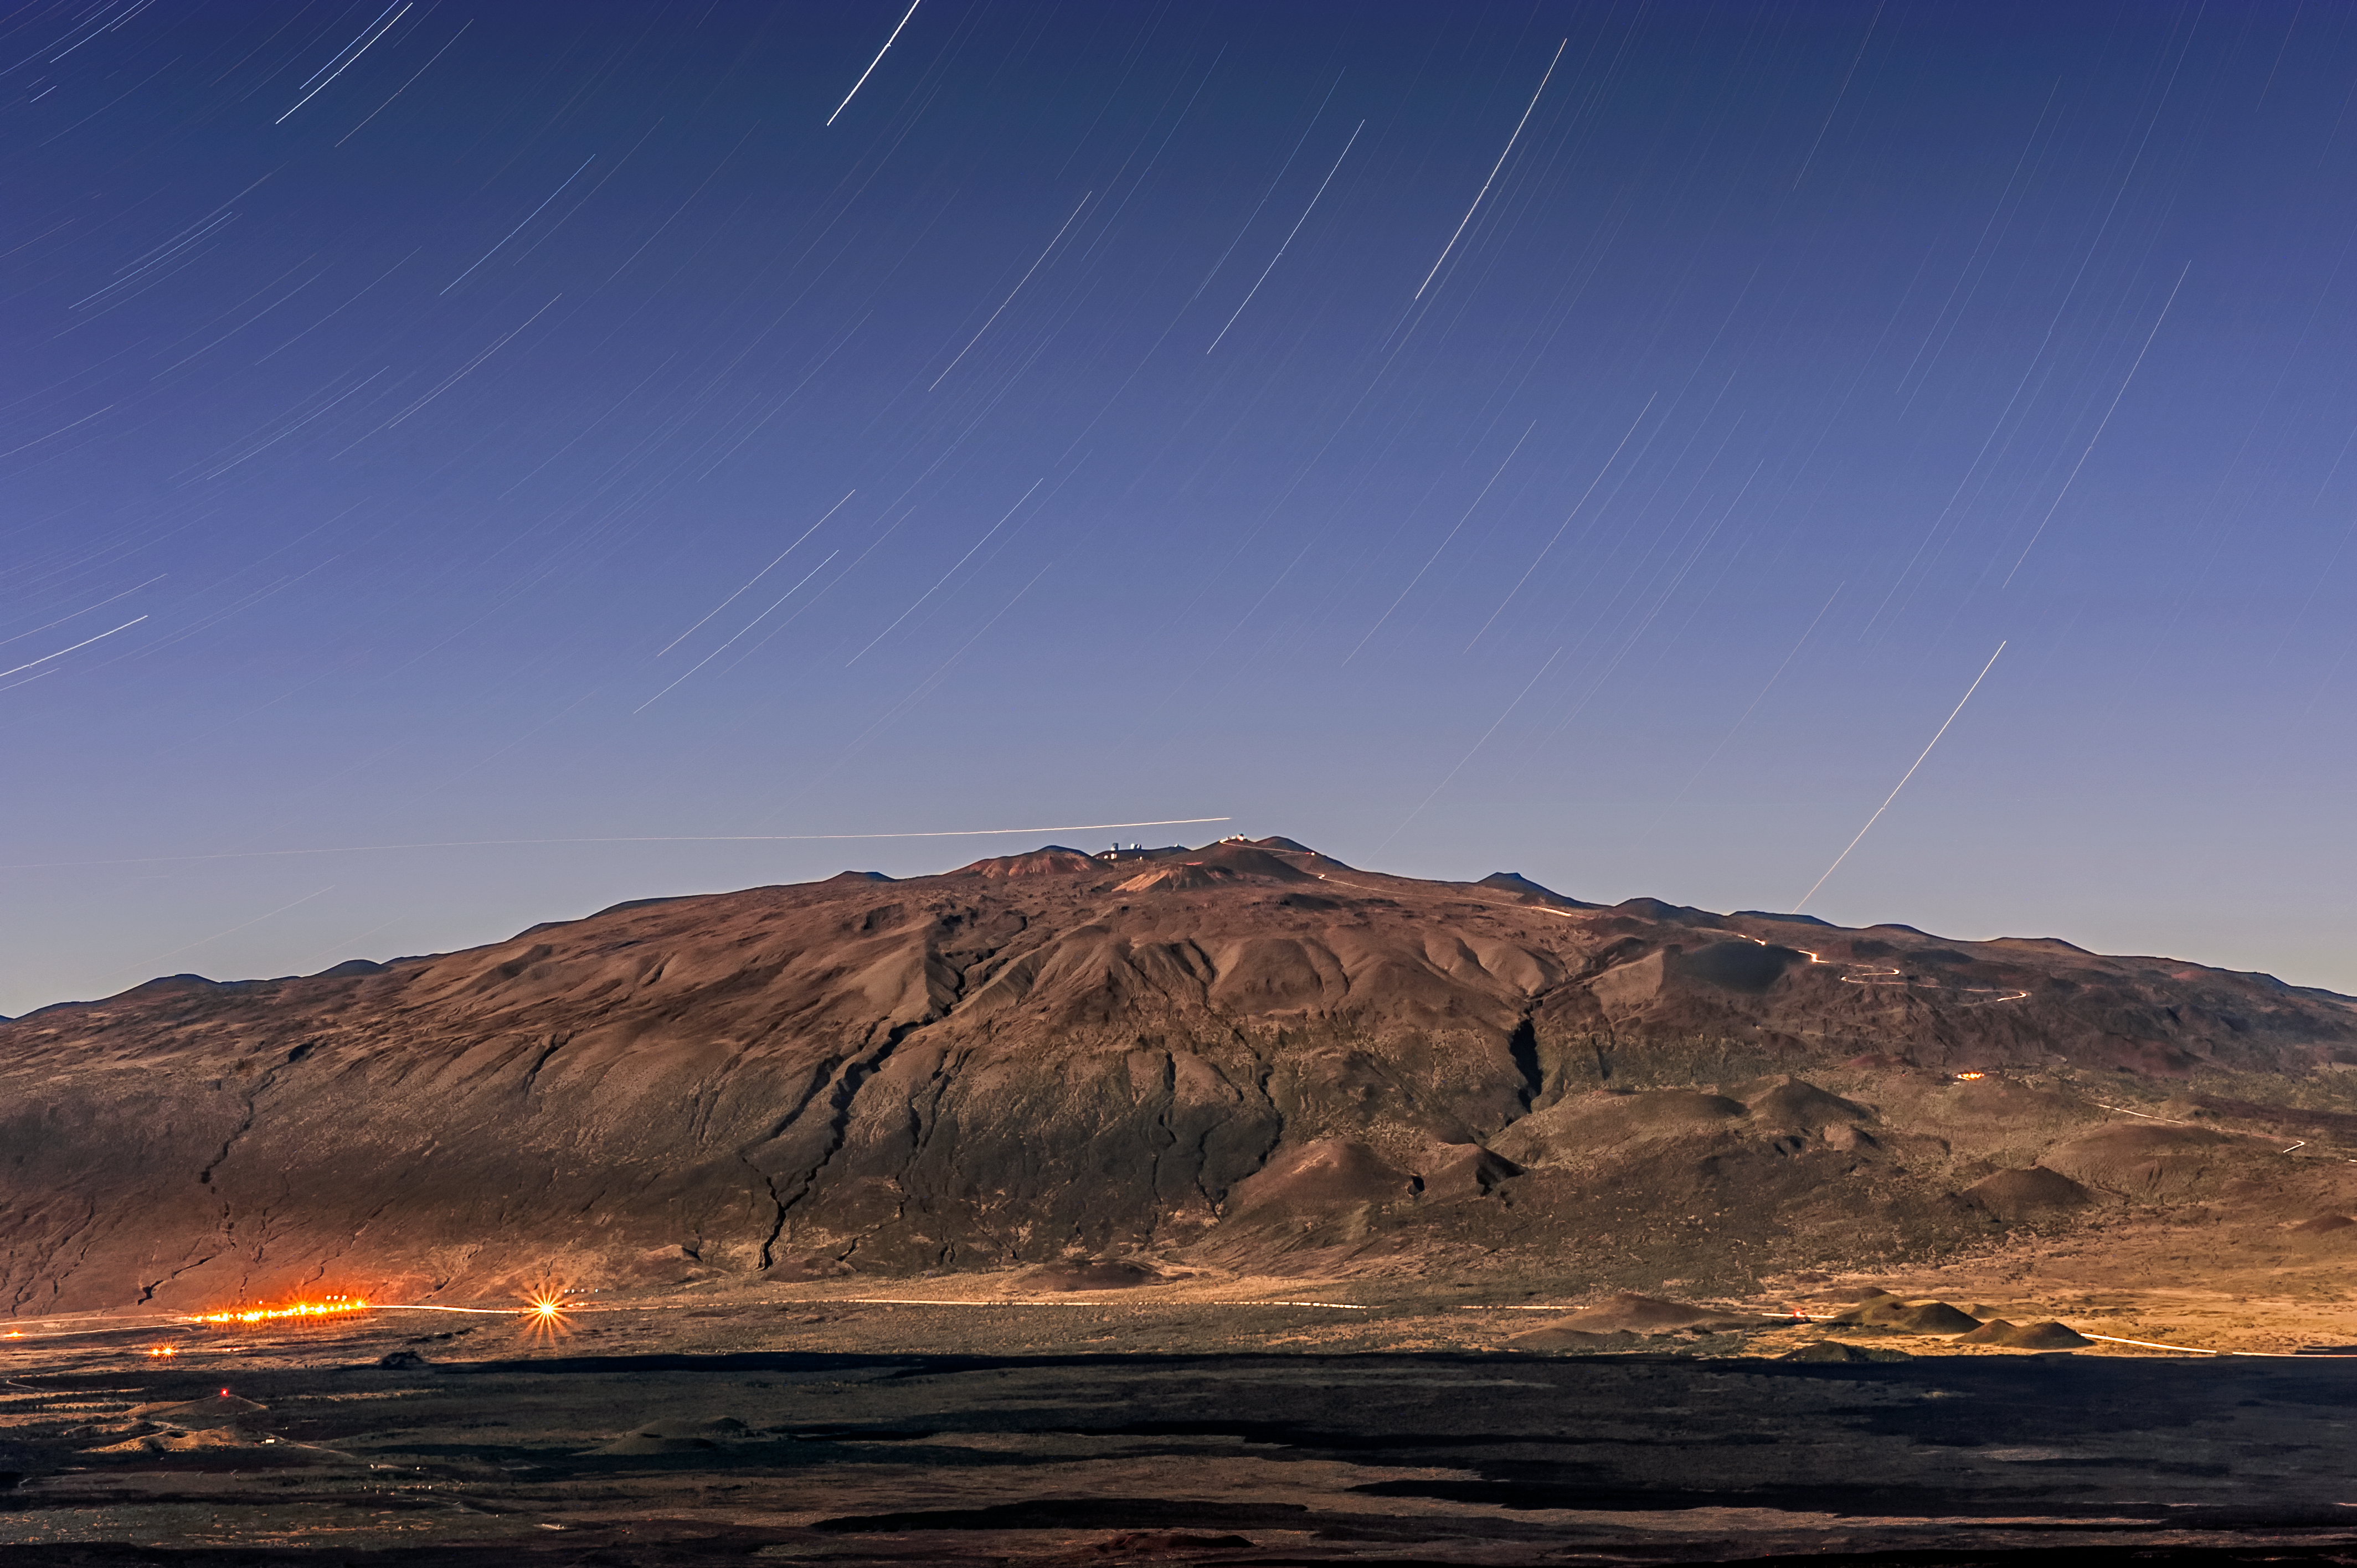

Light at Night

It’s difficult to believe that this photo was captured at nightime. The impressive peak of Maunakea — the dormant volcano that houses Gemini North, of the international Gemini Observatory, a Program of NSF NOIRLab — appears to be clearly lit under a bright blue sky. Shadows are even visible between the dormant volcano’s cracks and crevices.

There are two clues that this image was actually taken at nighttime. First, the bright streaks in the sky are actually star trails — streaks of starlight, which appear when a photographer uses a long exposure. They are due to the Earth’s rotation on its own axis. The second clue is subtler. In the bottom left corner of the image, artificial lights can be seen. These lights would not be required in daytime. The overall brightness of the image is caused by such a long exposure time, so the camera had time to collect a lot of starlight and moonlight, creating an image that appears to be Sun-drenched!

Credit: International Gemini Observatory/NOIRLab/NSF/AURA/J. Chu